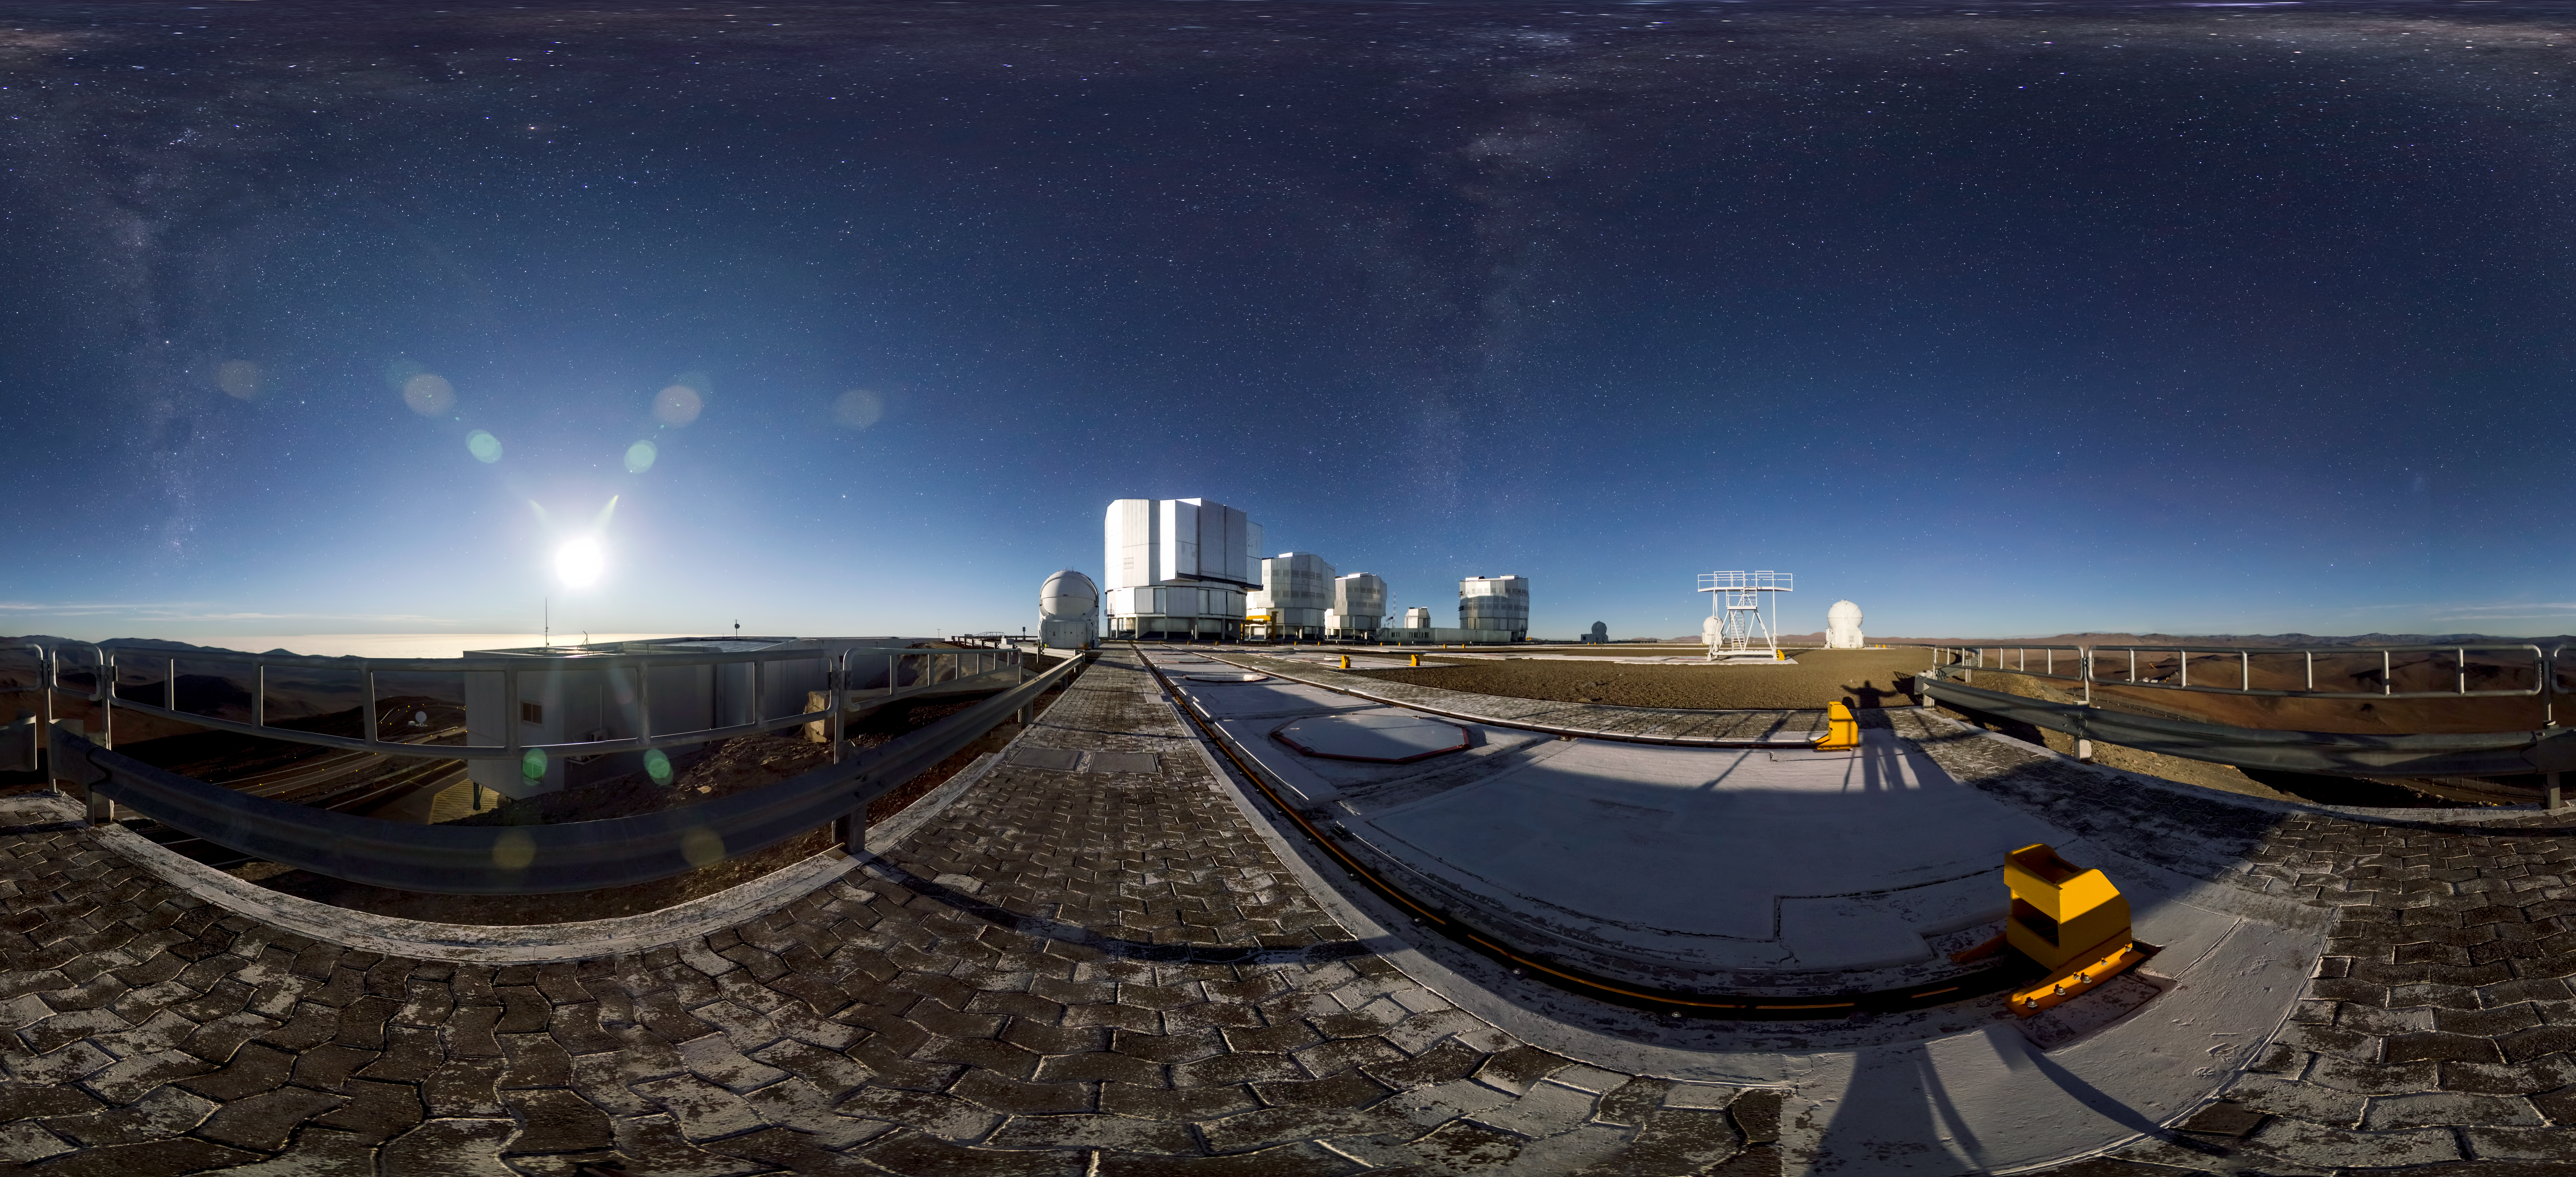

VLT at night

Beautiful panorama image of the VLT taken at night.

Credit: ESO/G.Brammer